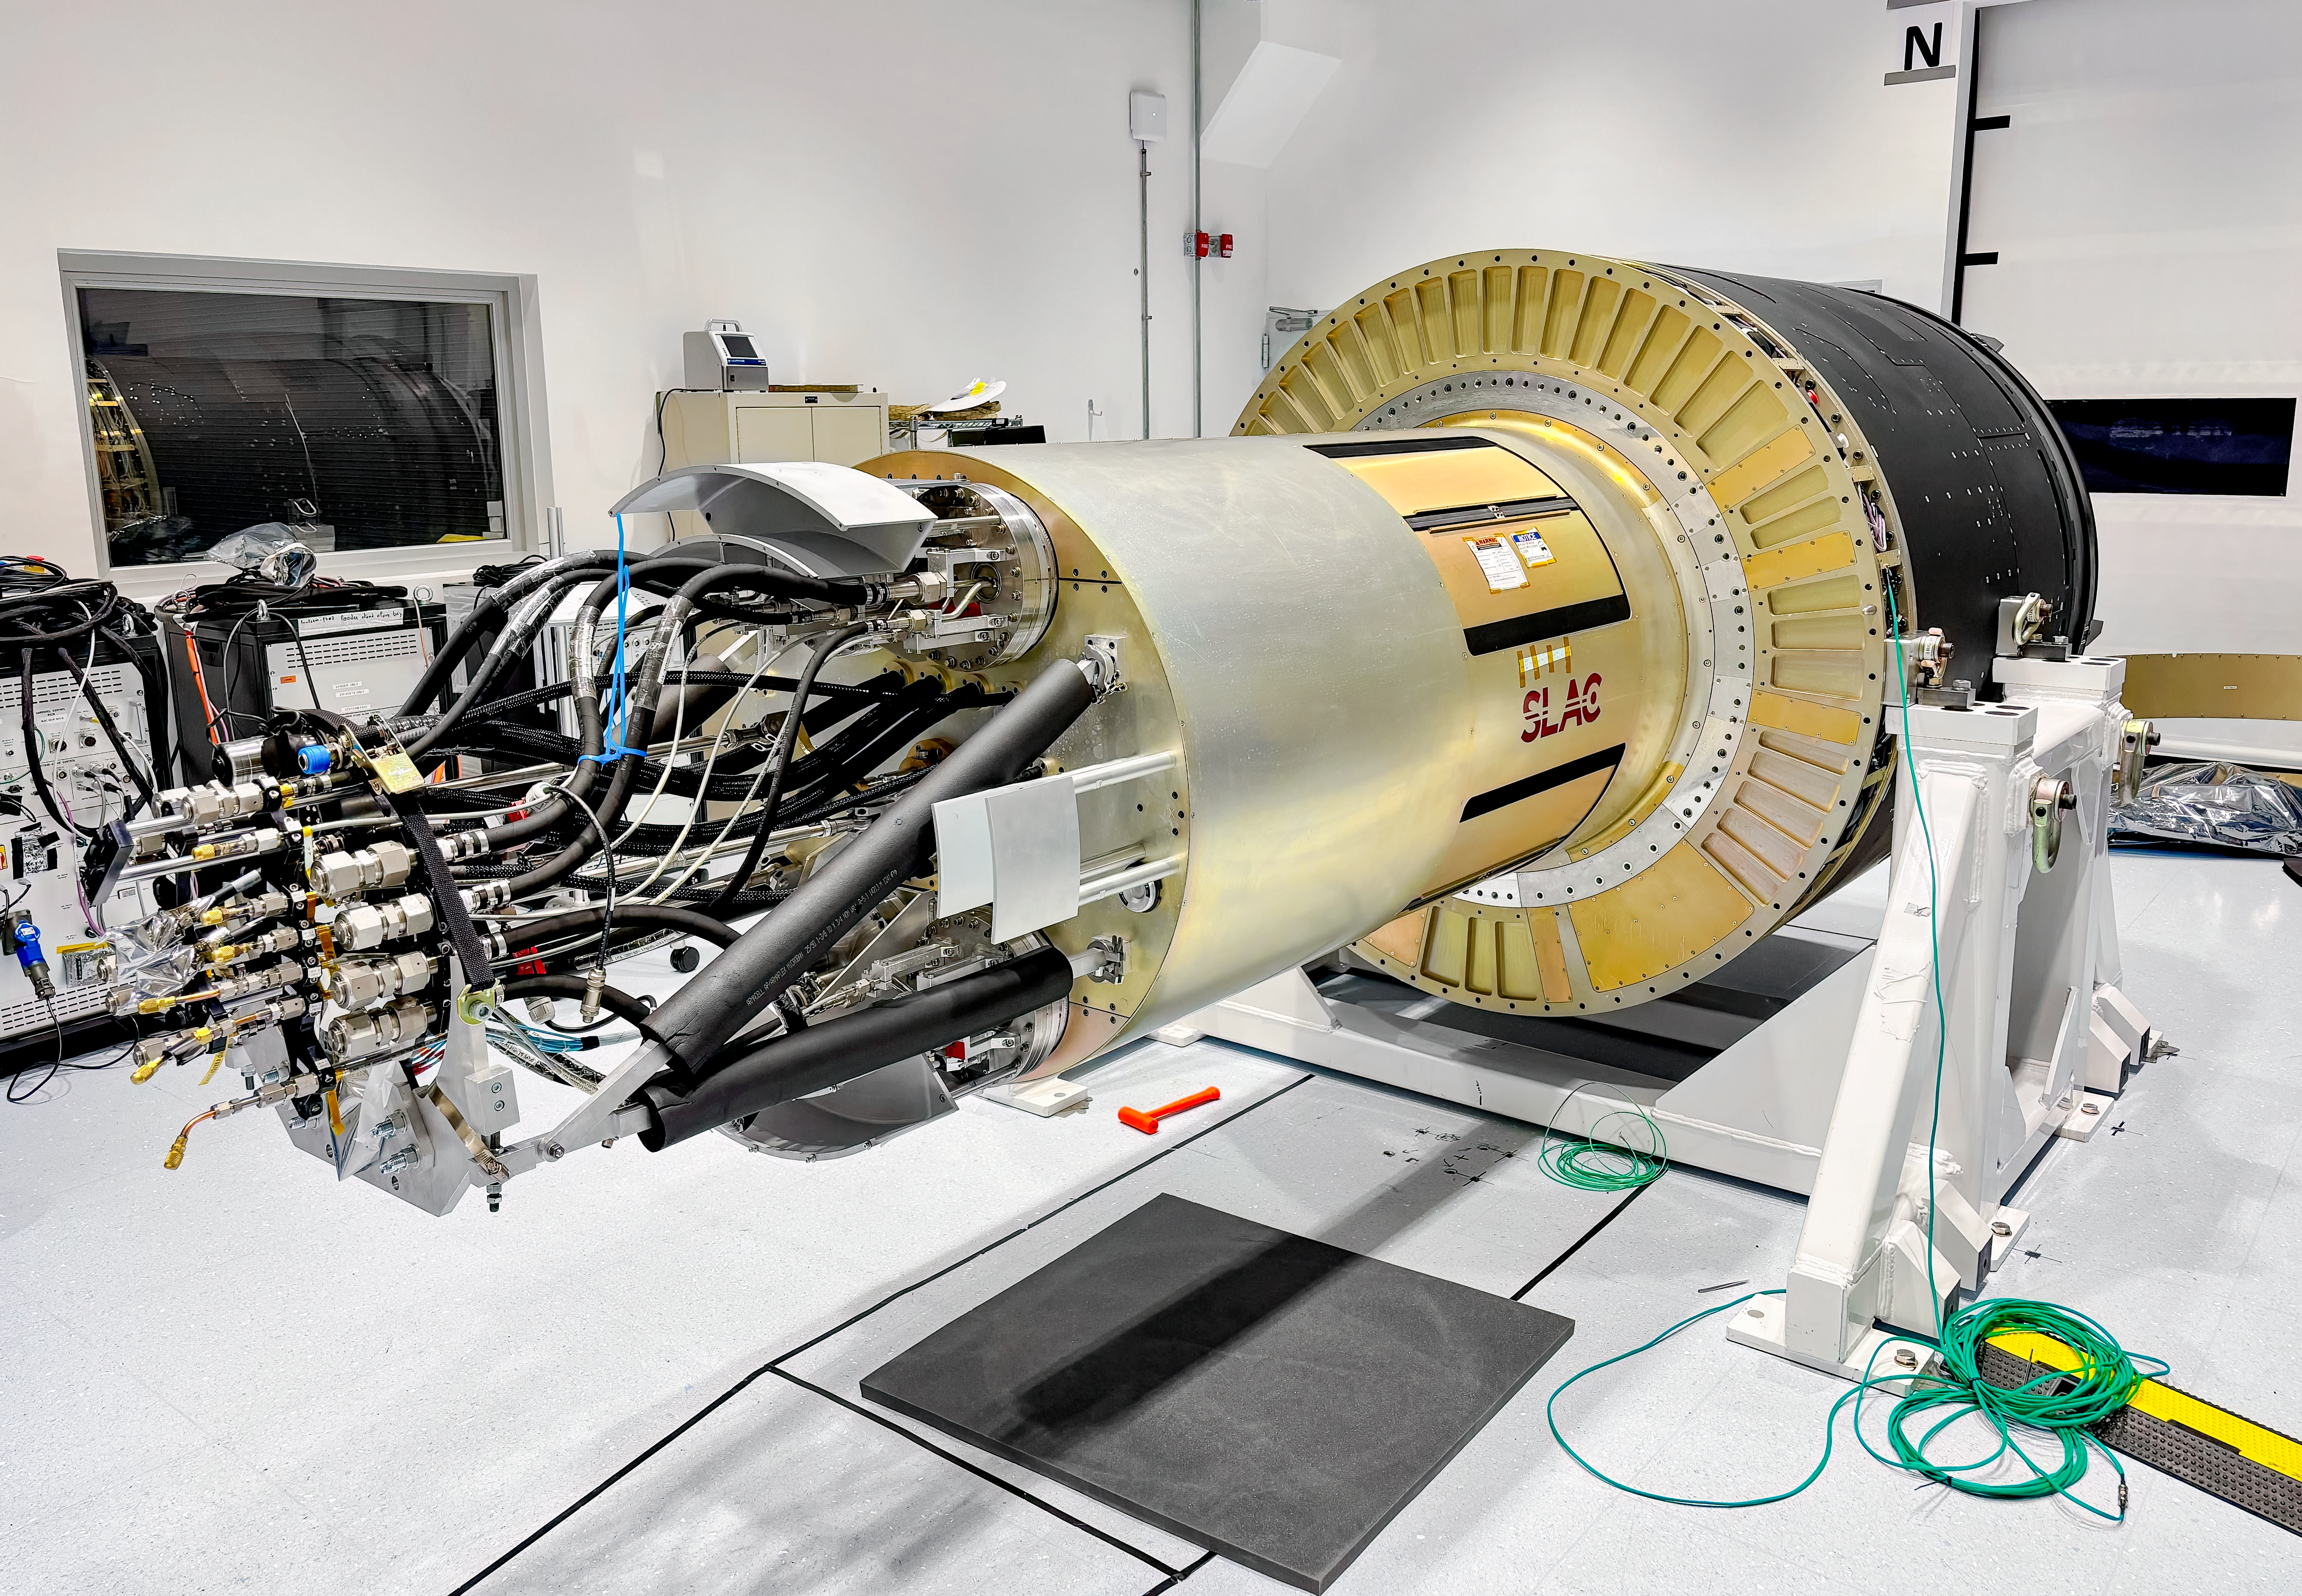

LSST Camera Move

The LSST Camera was moved from the summit clean room and attached to the camera rotator for the first time in February 2025 at NSF-DOE Vera C. Rubin Observatory.

Credit: RubinObs/NOIRLab/SLAC/DOE/NSF/AURA